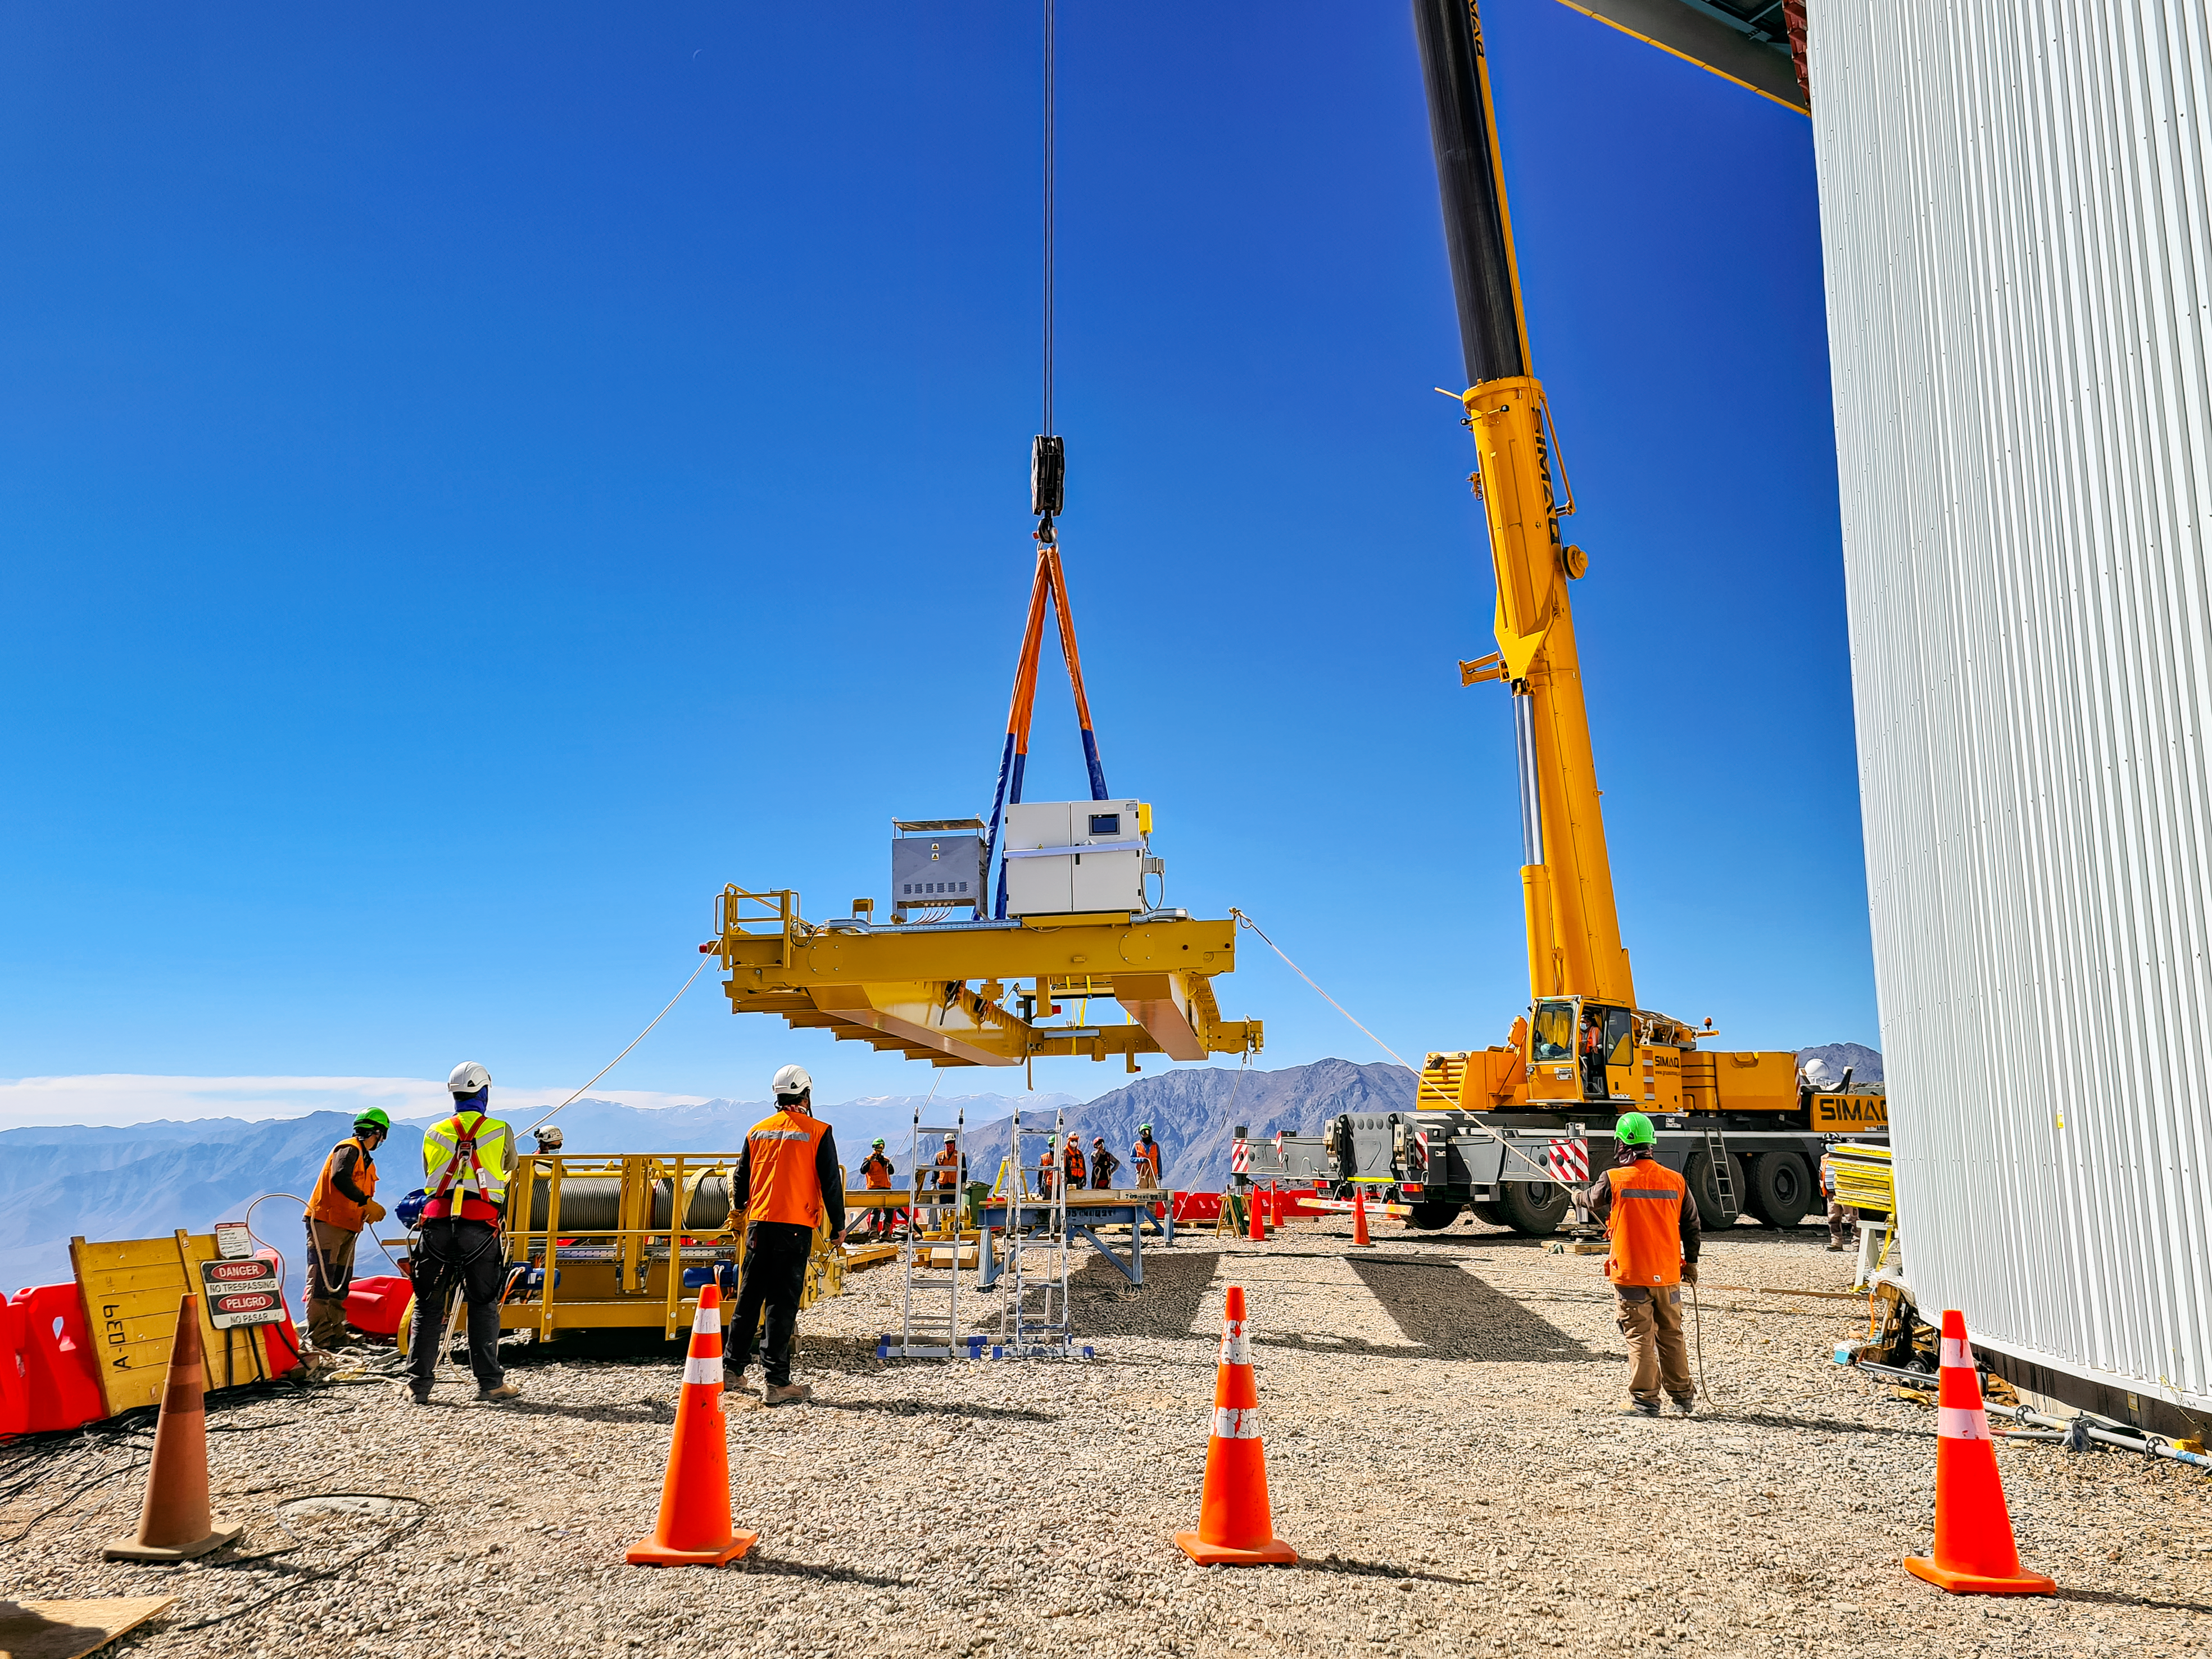

Rubin Observatory April 2021

Installation of the bridge crane inside the Rubin Dome.

Credit: Rubin Obs/NSF/AURA